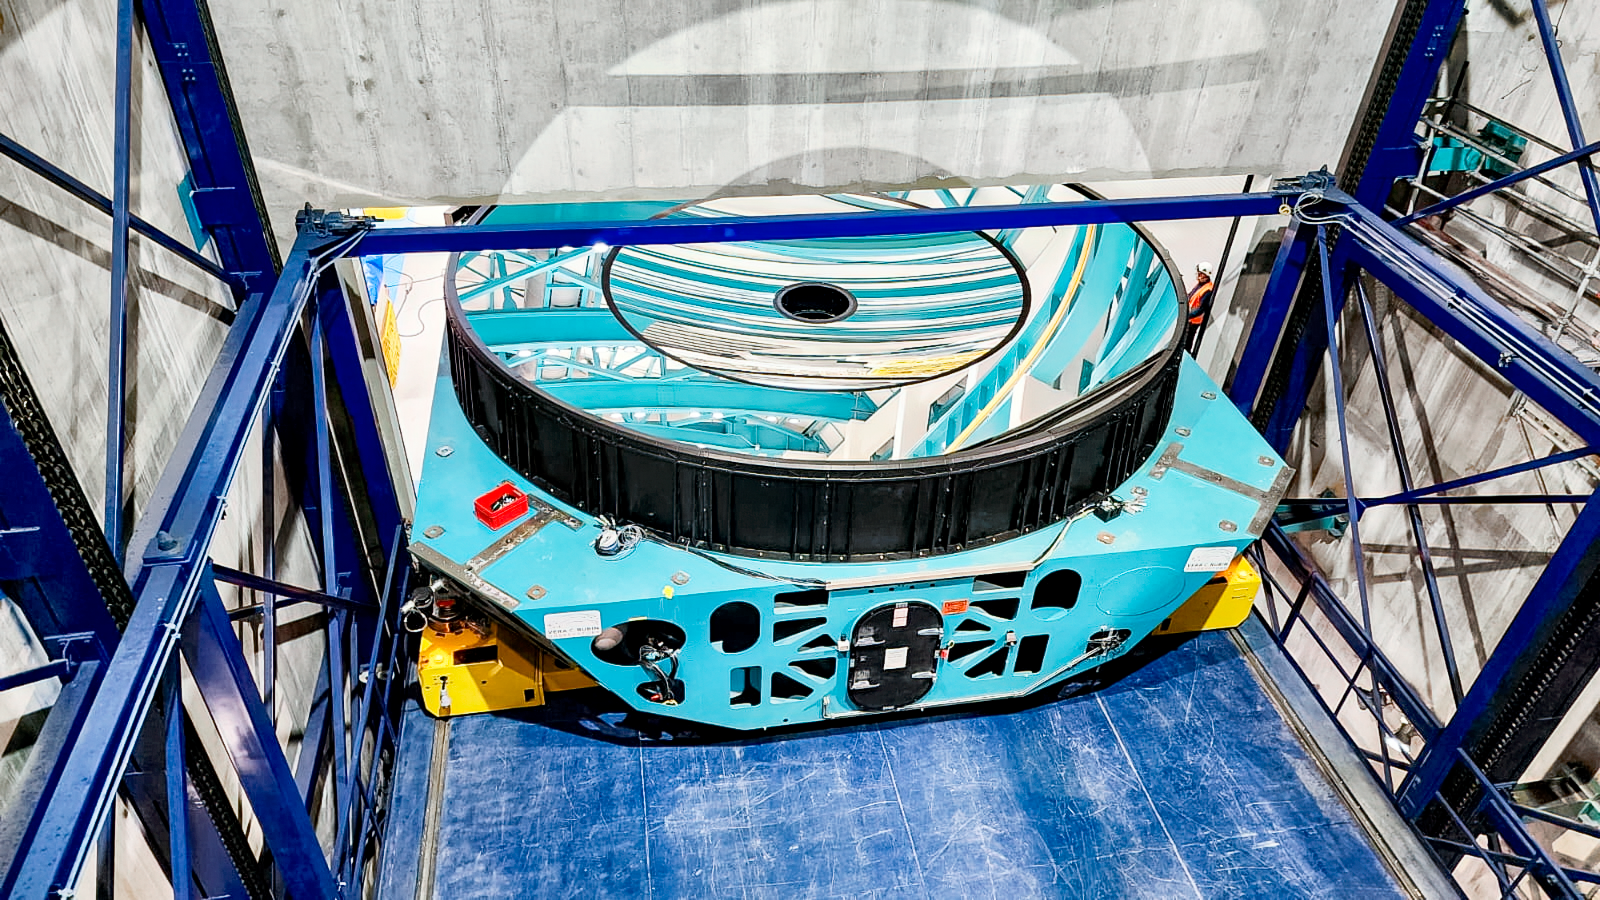

Rubin M1M3 installation

M1M3 install 4

Credit: RubinObs/NOIRLab/SLAC/NSF/DOE/AU